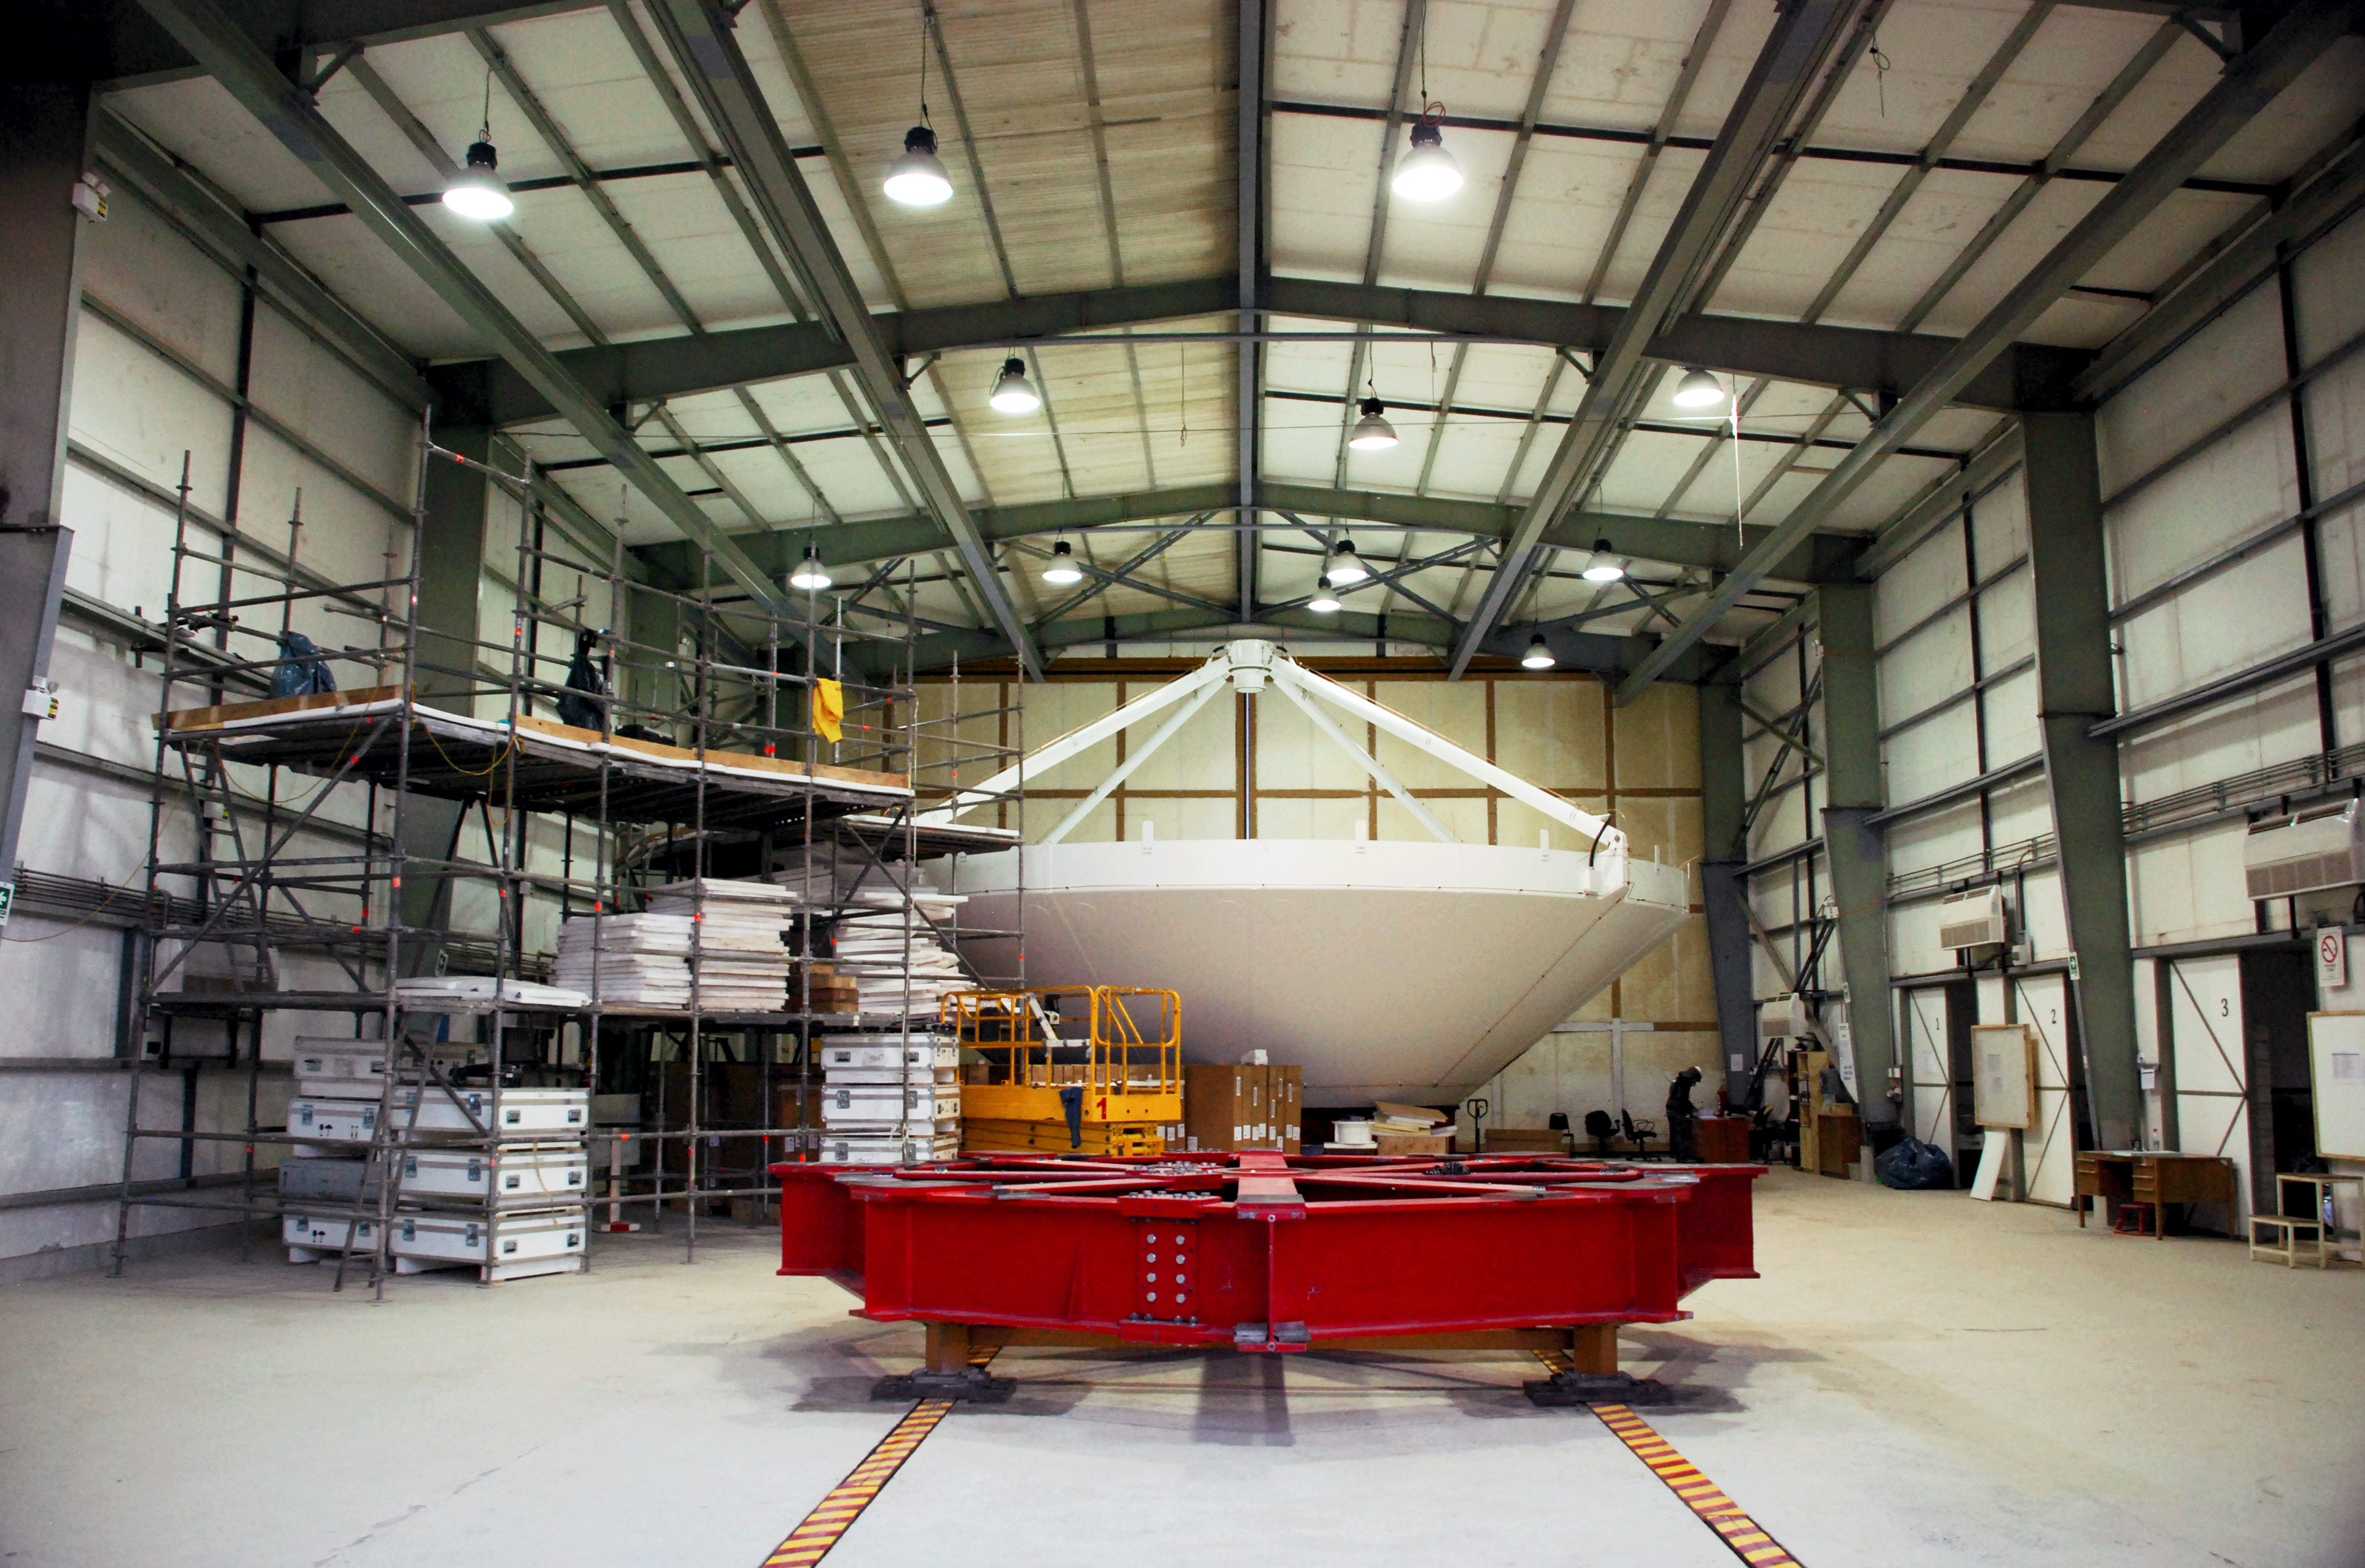

This picture shows the birth of a new antenna

This picture shows the birth of a new antenna for the ALMA Observatory. In the construction hall, high in the Atacama desert, the different parts of the antenna are build together. After the construction is finished, the antenna will be moved out to its final position on the plateau.

Credit: S. Stanghellini (ESO)